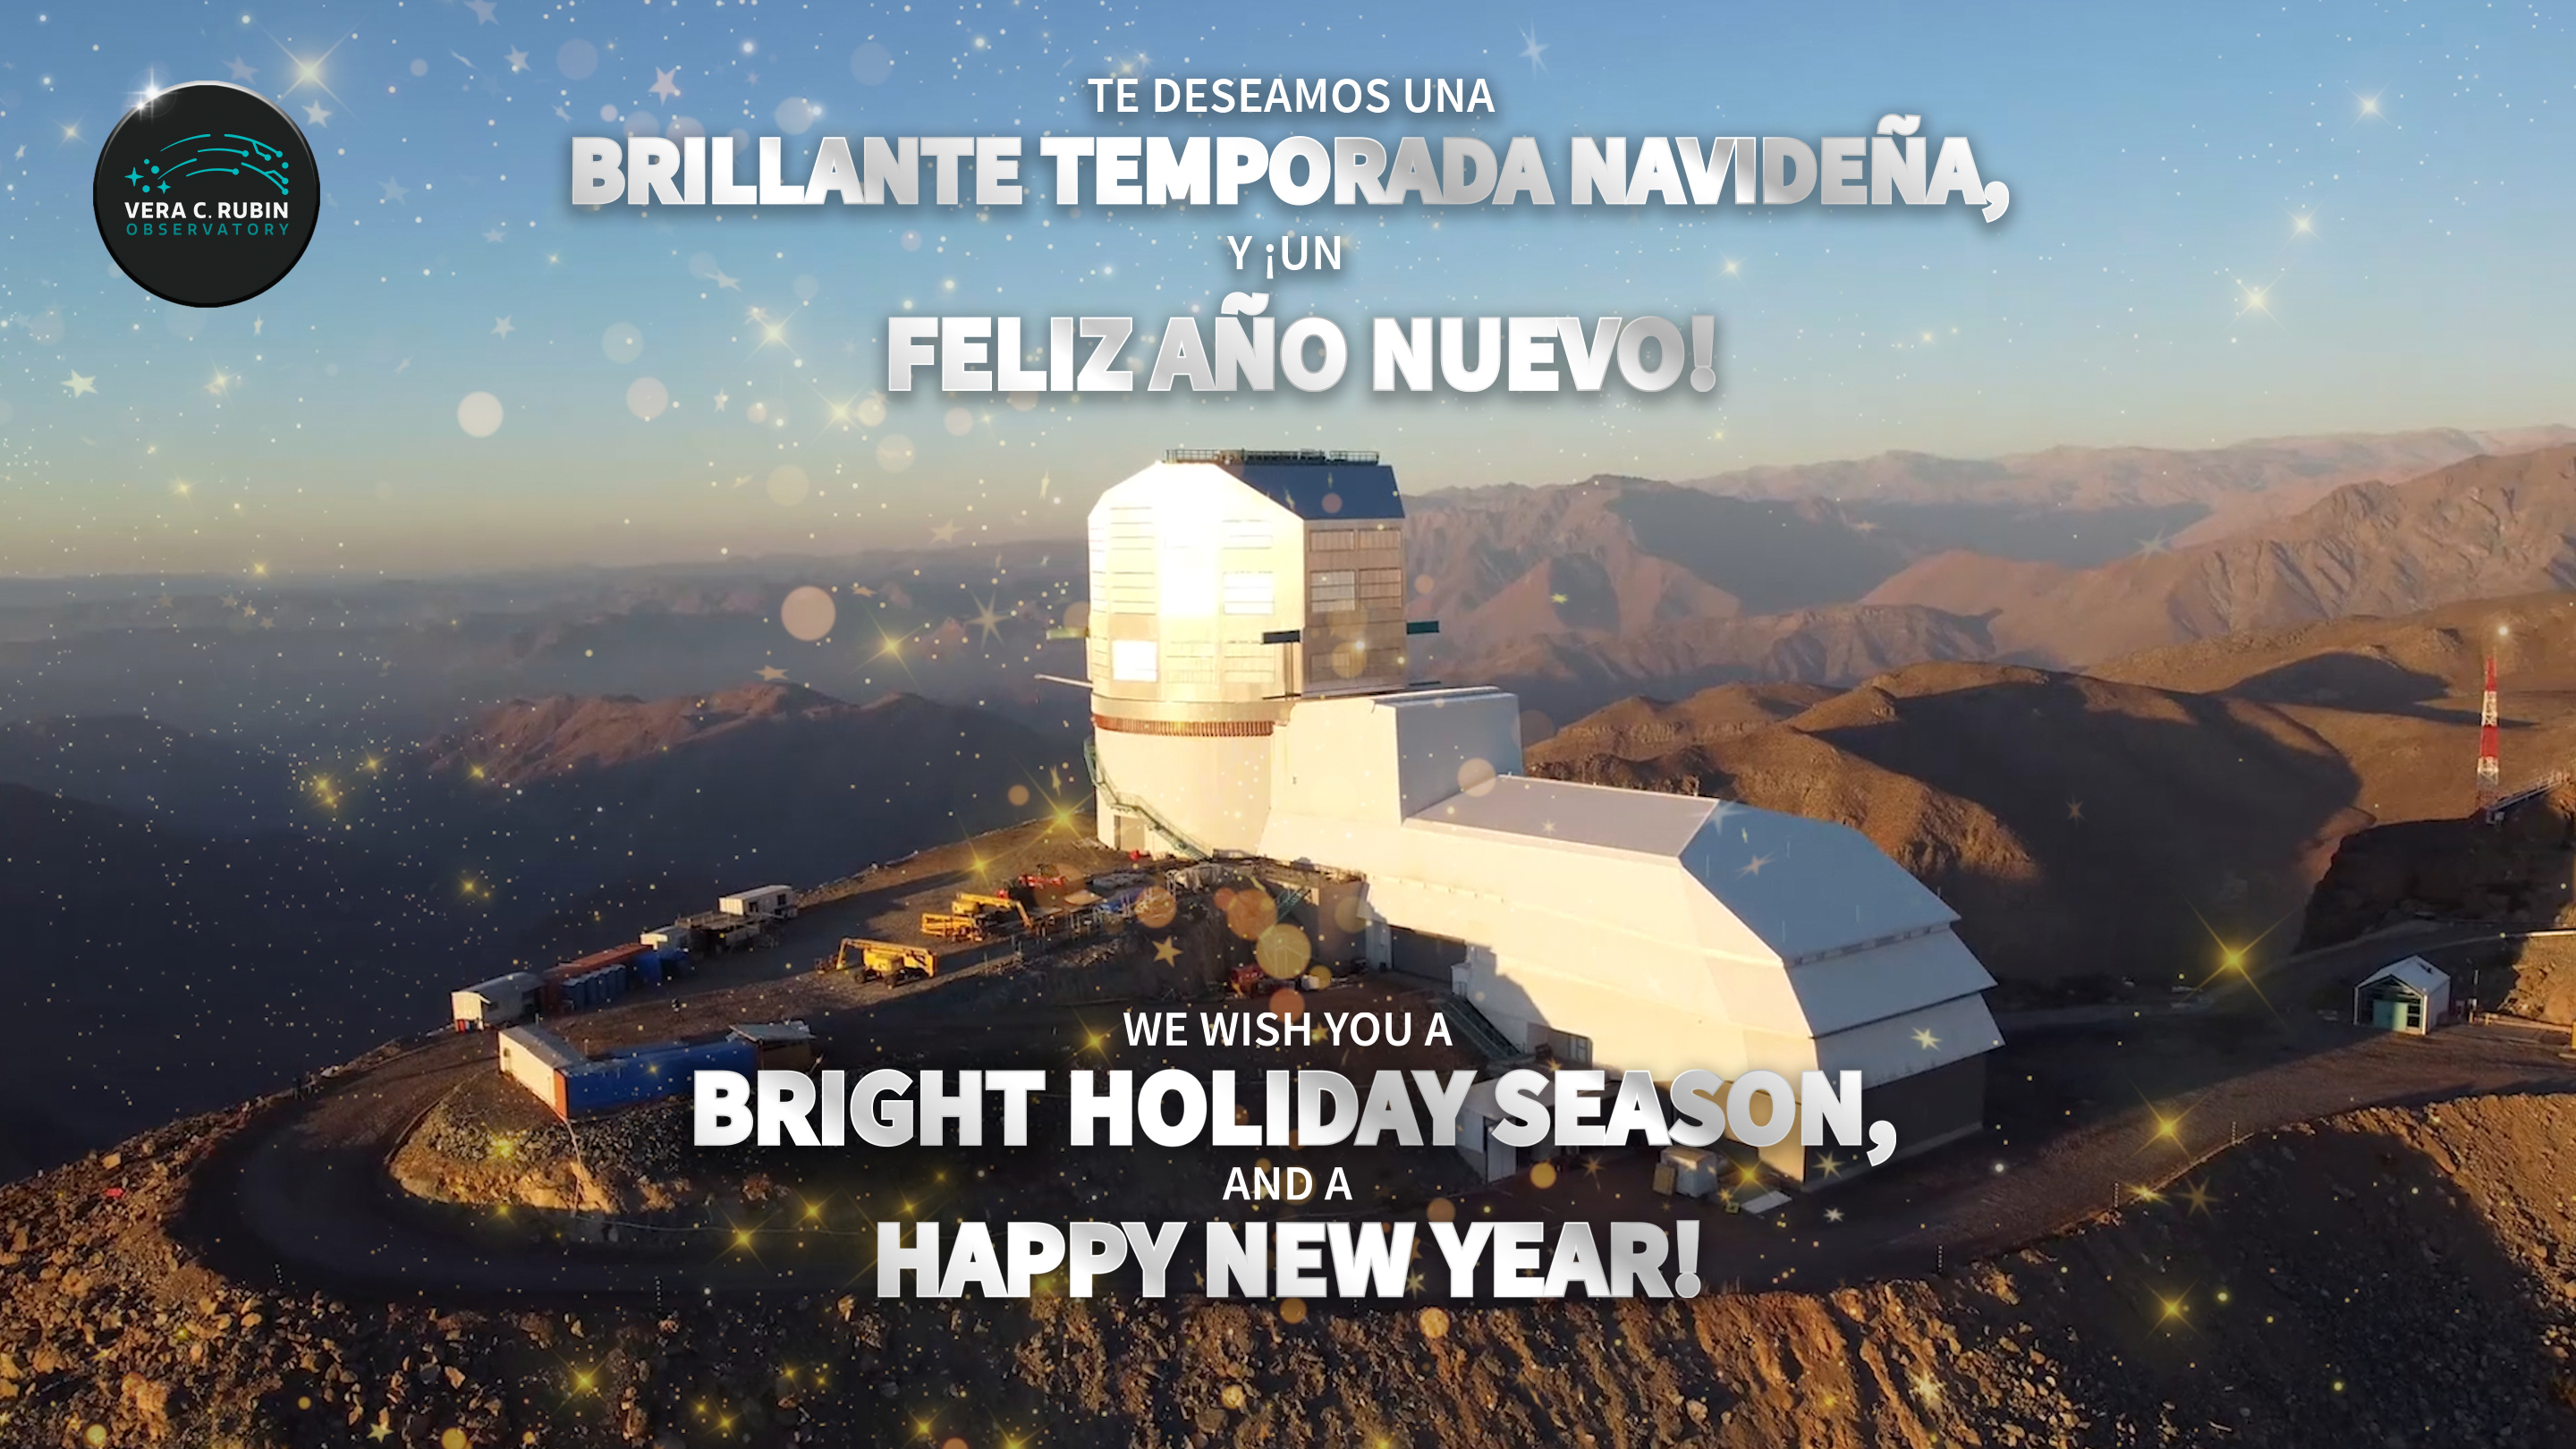

Vera C. Rubin Observatory Holiday Card 2023.

Vera C. Rubin Observatory Holiday Card for 2023.

Credit: Rubin Observatory/NSF/AURA